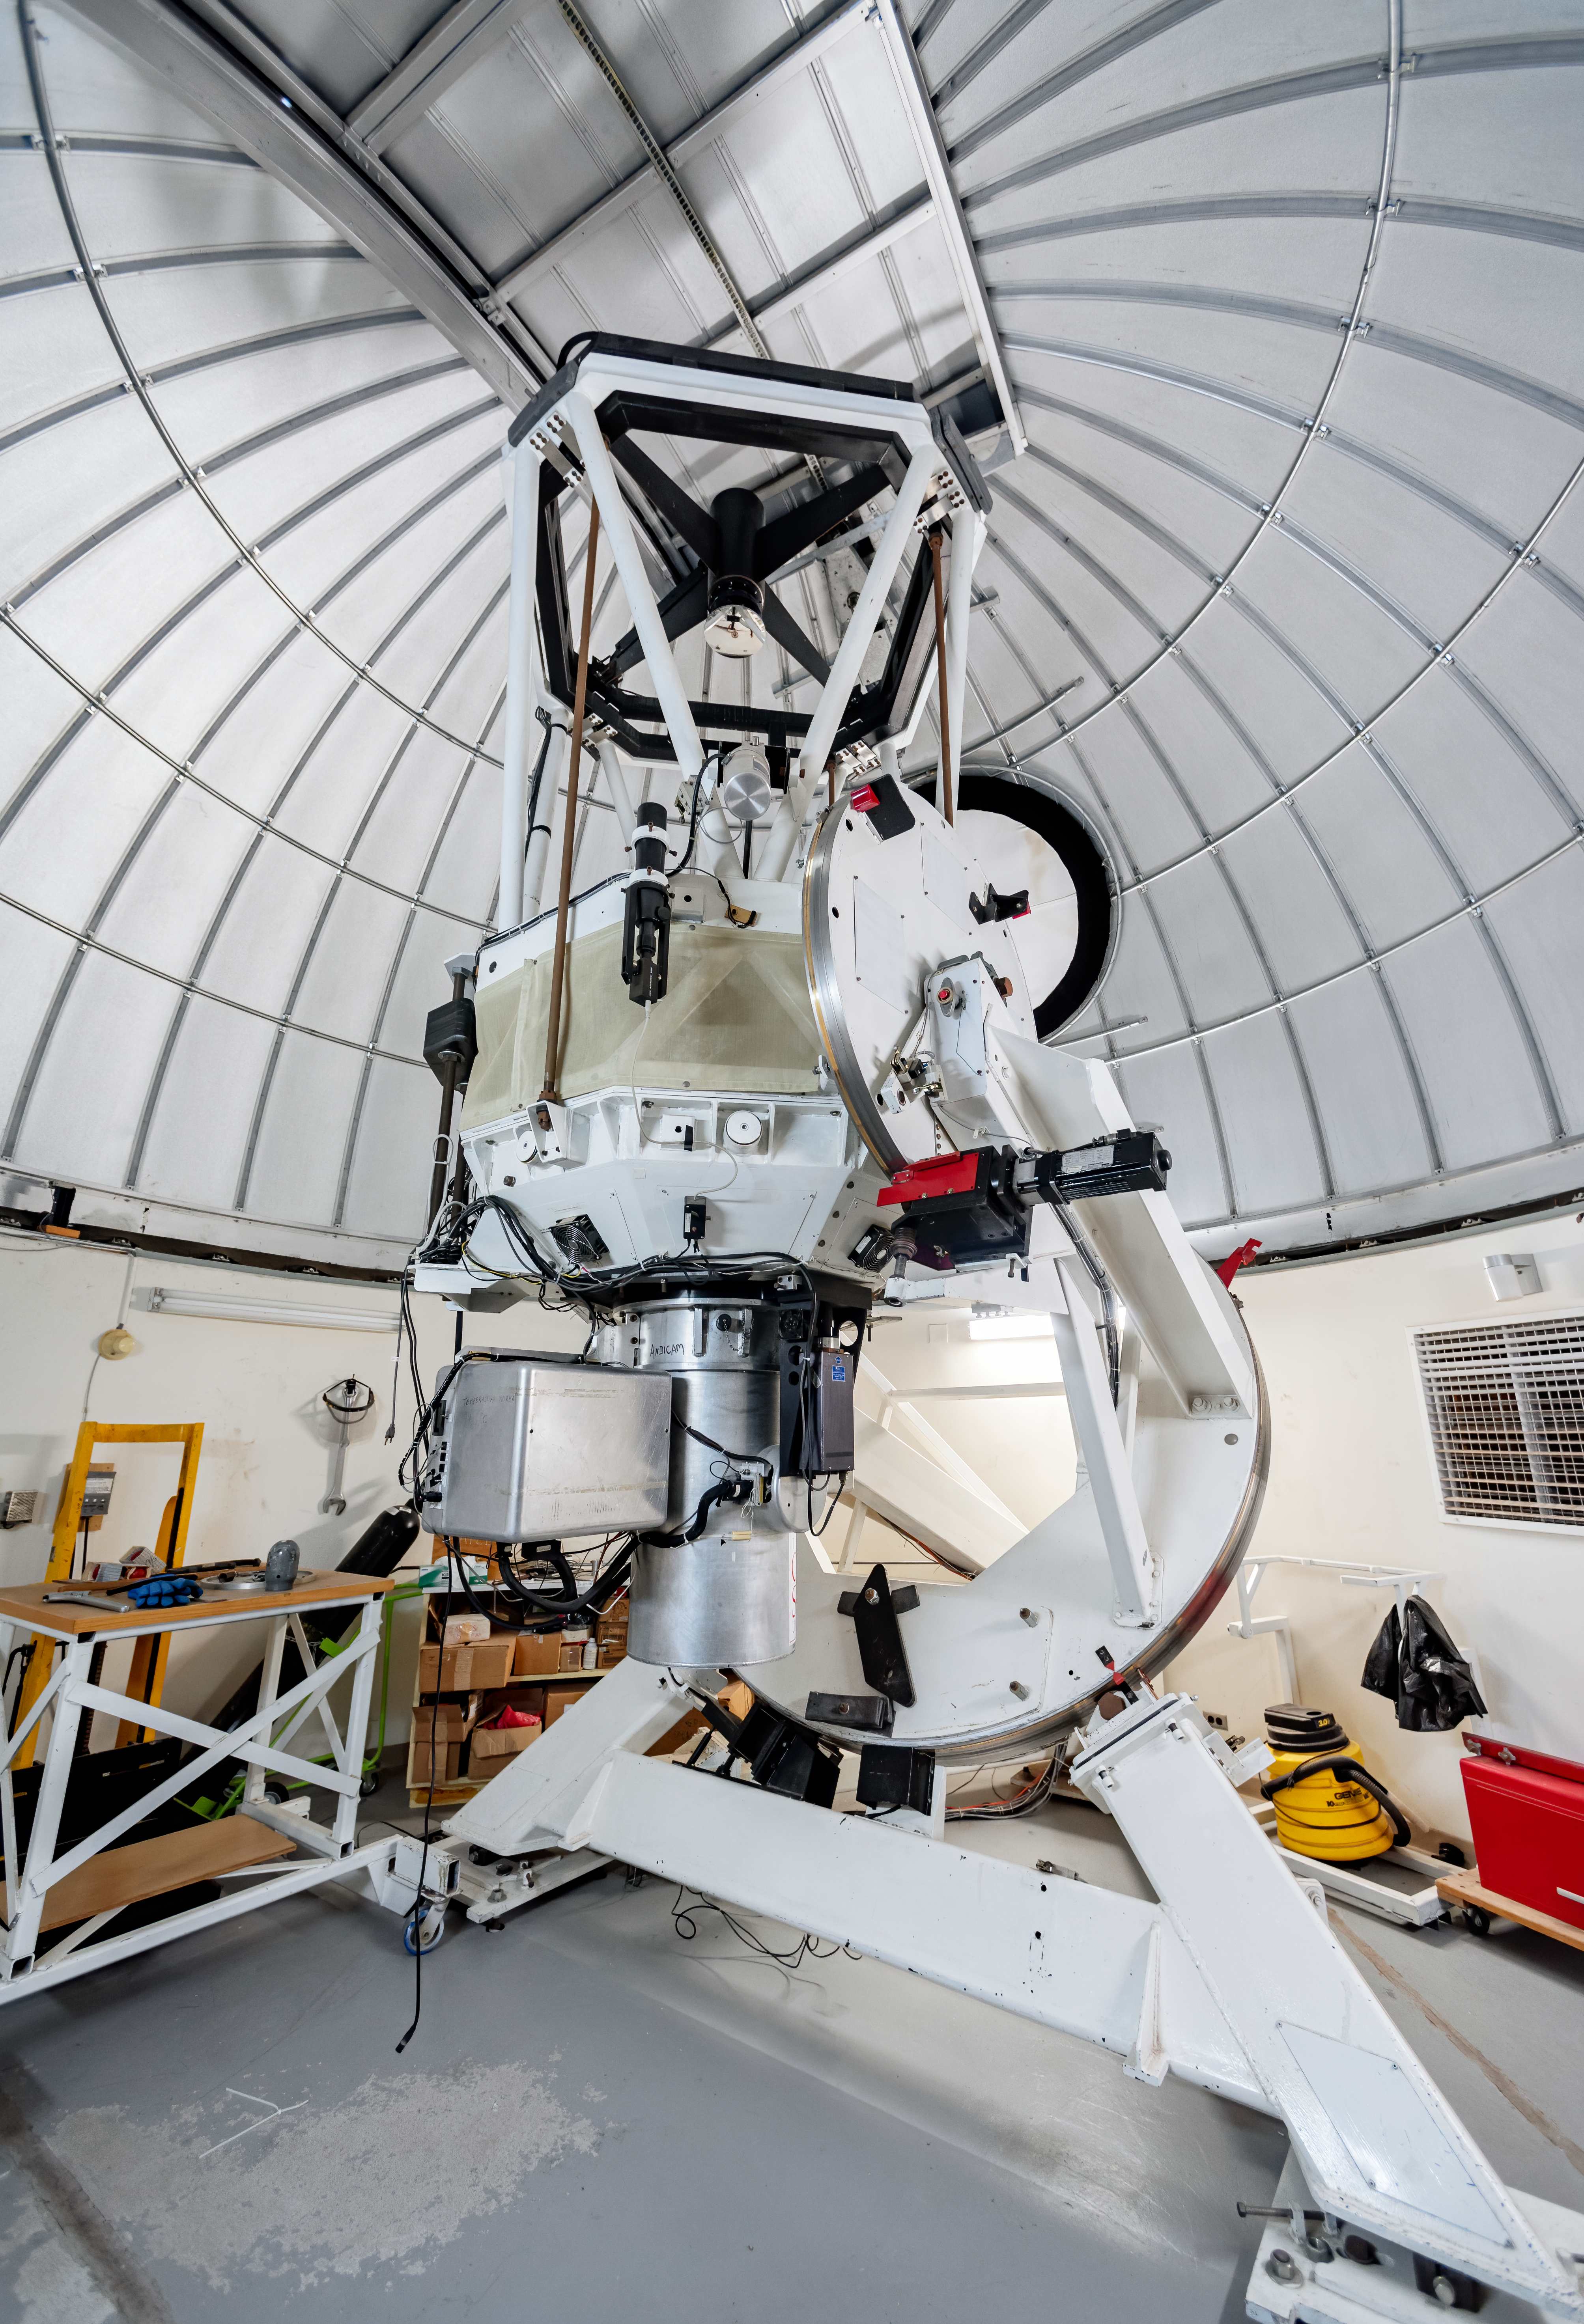

SMARTS 1.3-meter Telescope

SMARTS 1.3-meter Telescope at Cerro Tololo Inter-American Observatory in Chile.

Credit: CTIO/NOIRLab/NSF/AURA